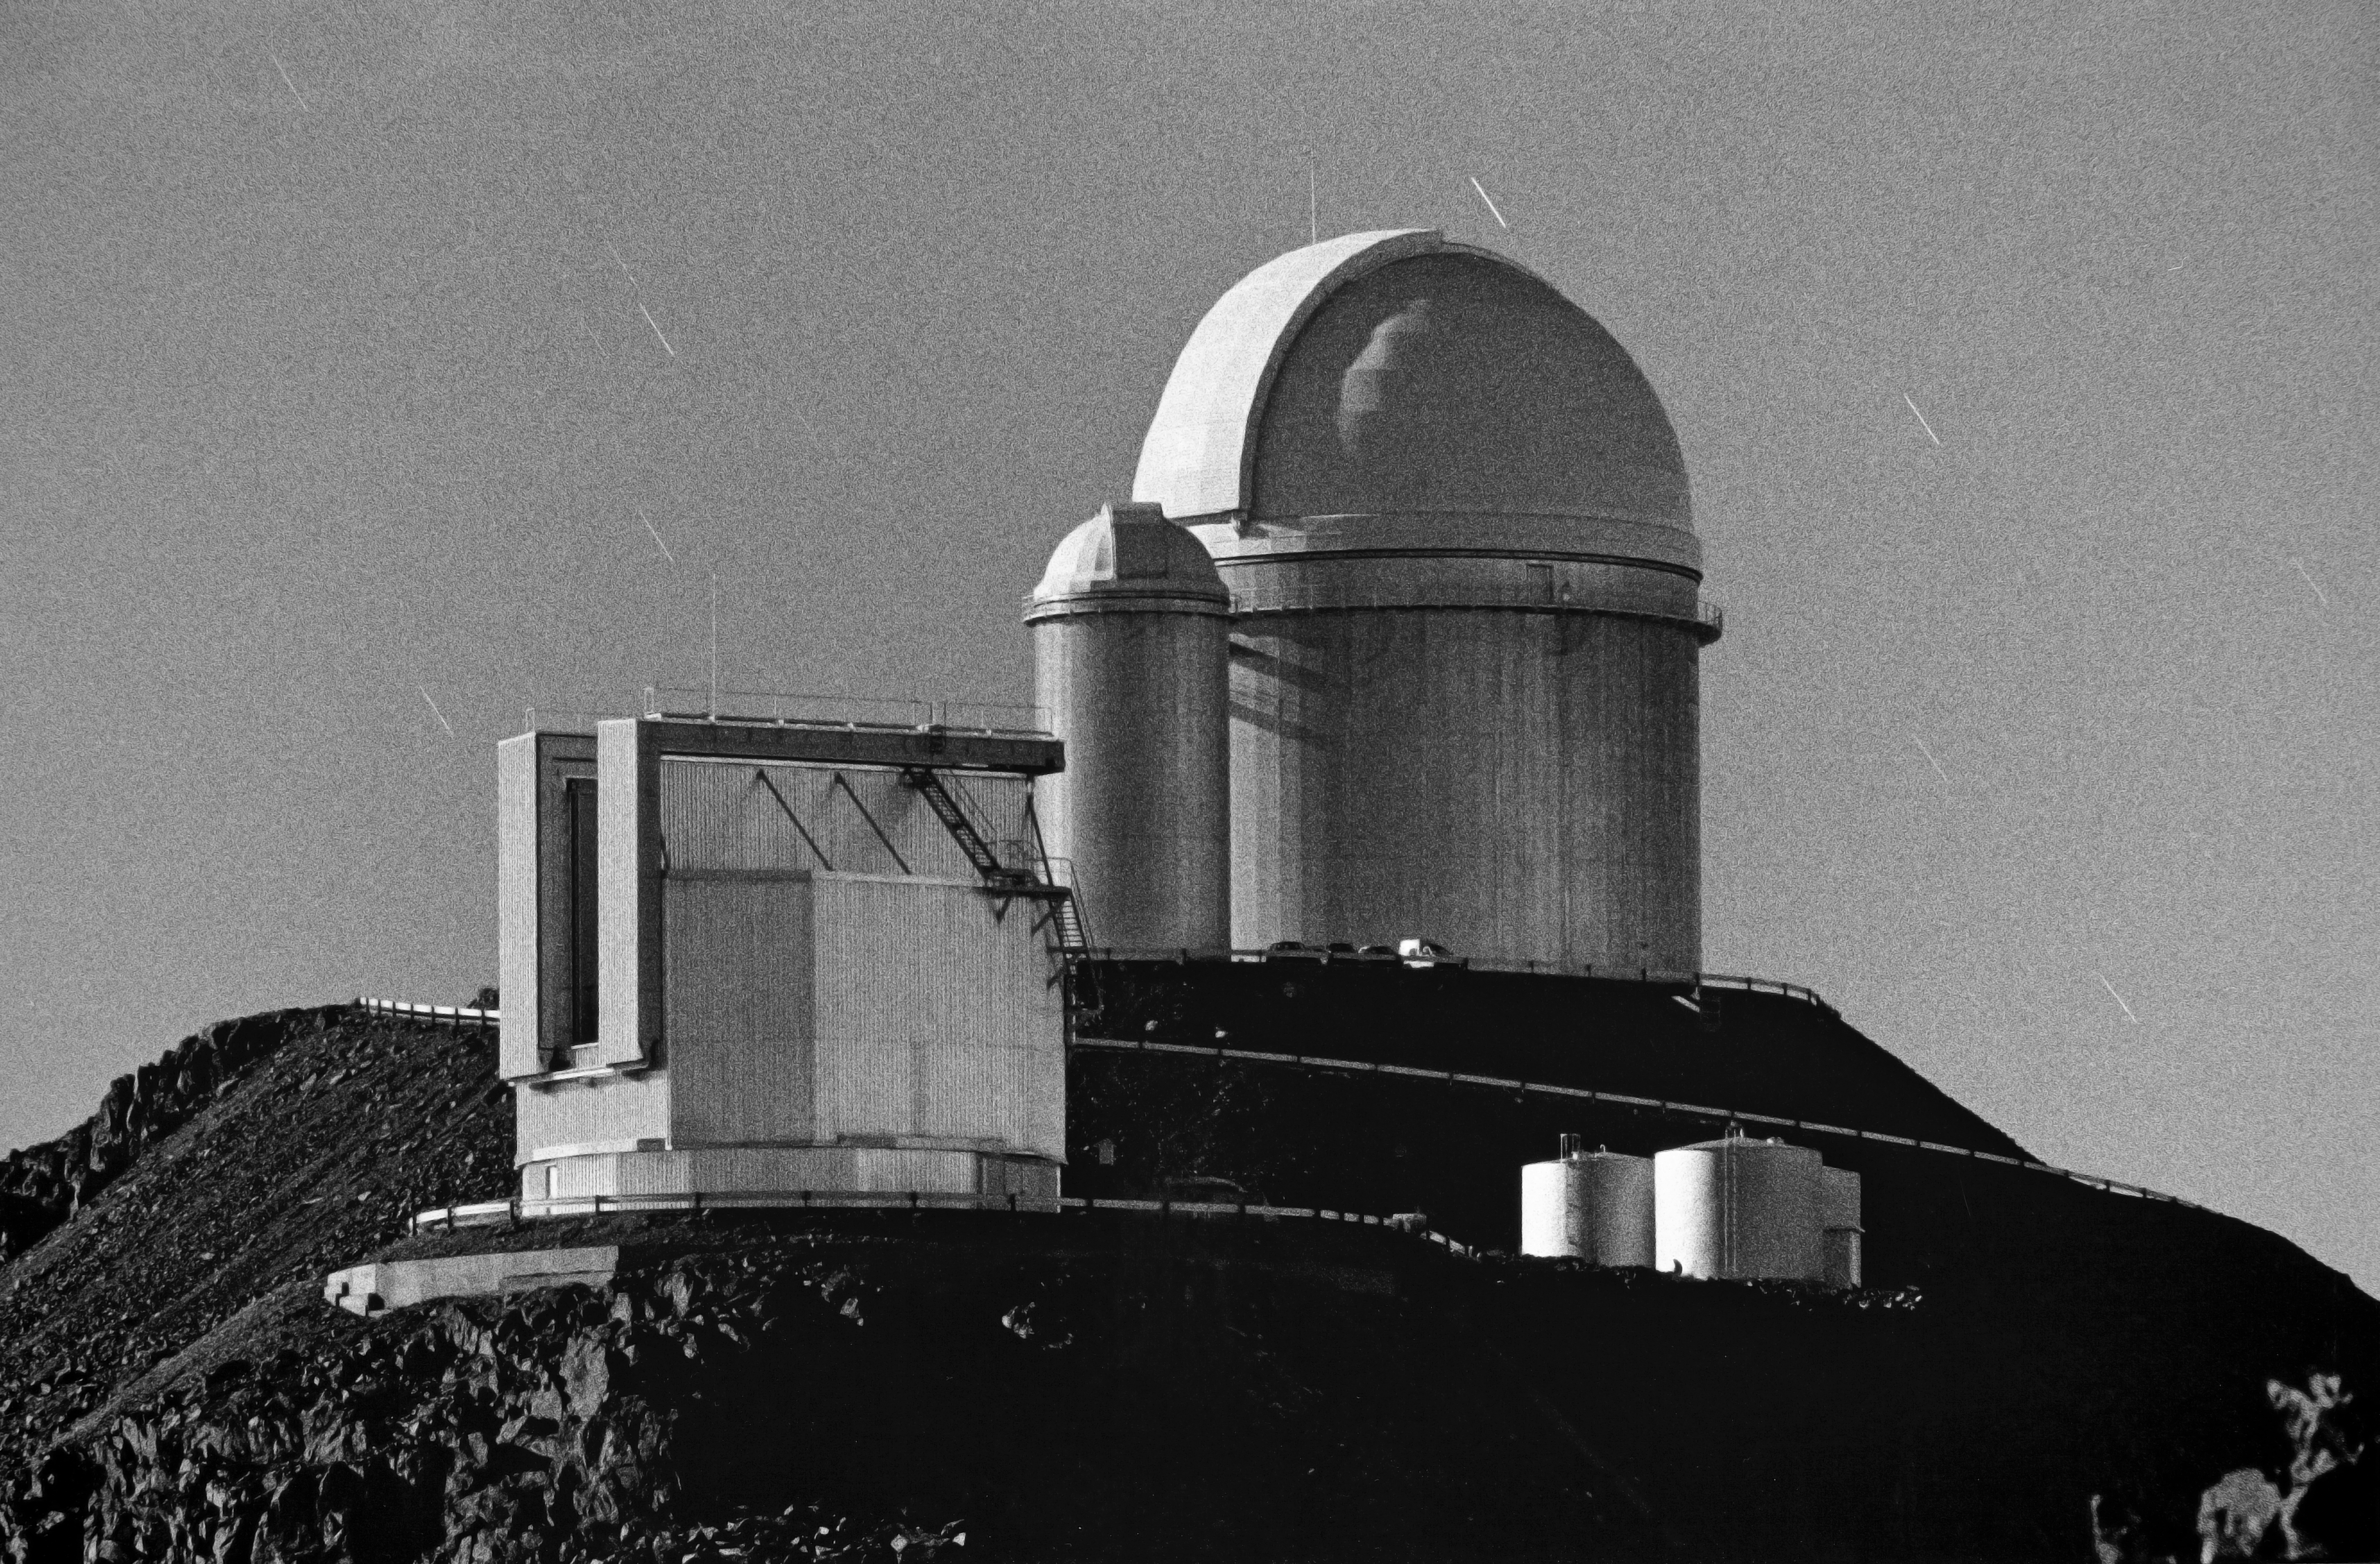

La Silla by moonlight

Night view of ESO’s La Silla Observatory by moonlight, taken in 2000. In front is the 3.5-metre New Technology Telescope (NTT), while in the background is the ESO 3.6-metre telescope.

Credit: ESO